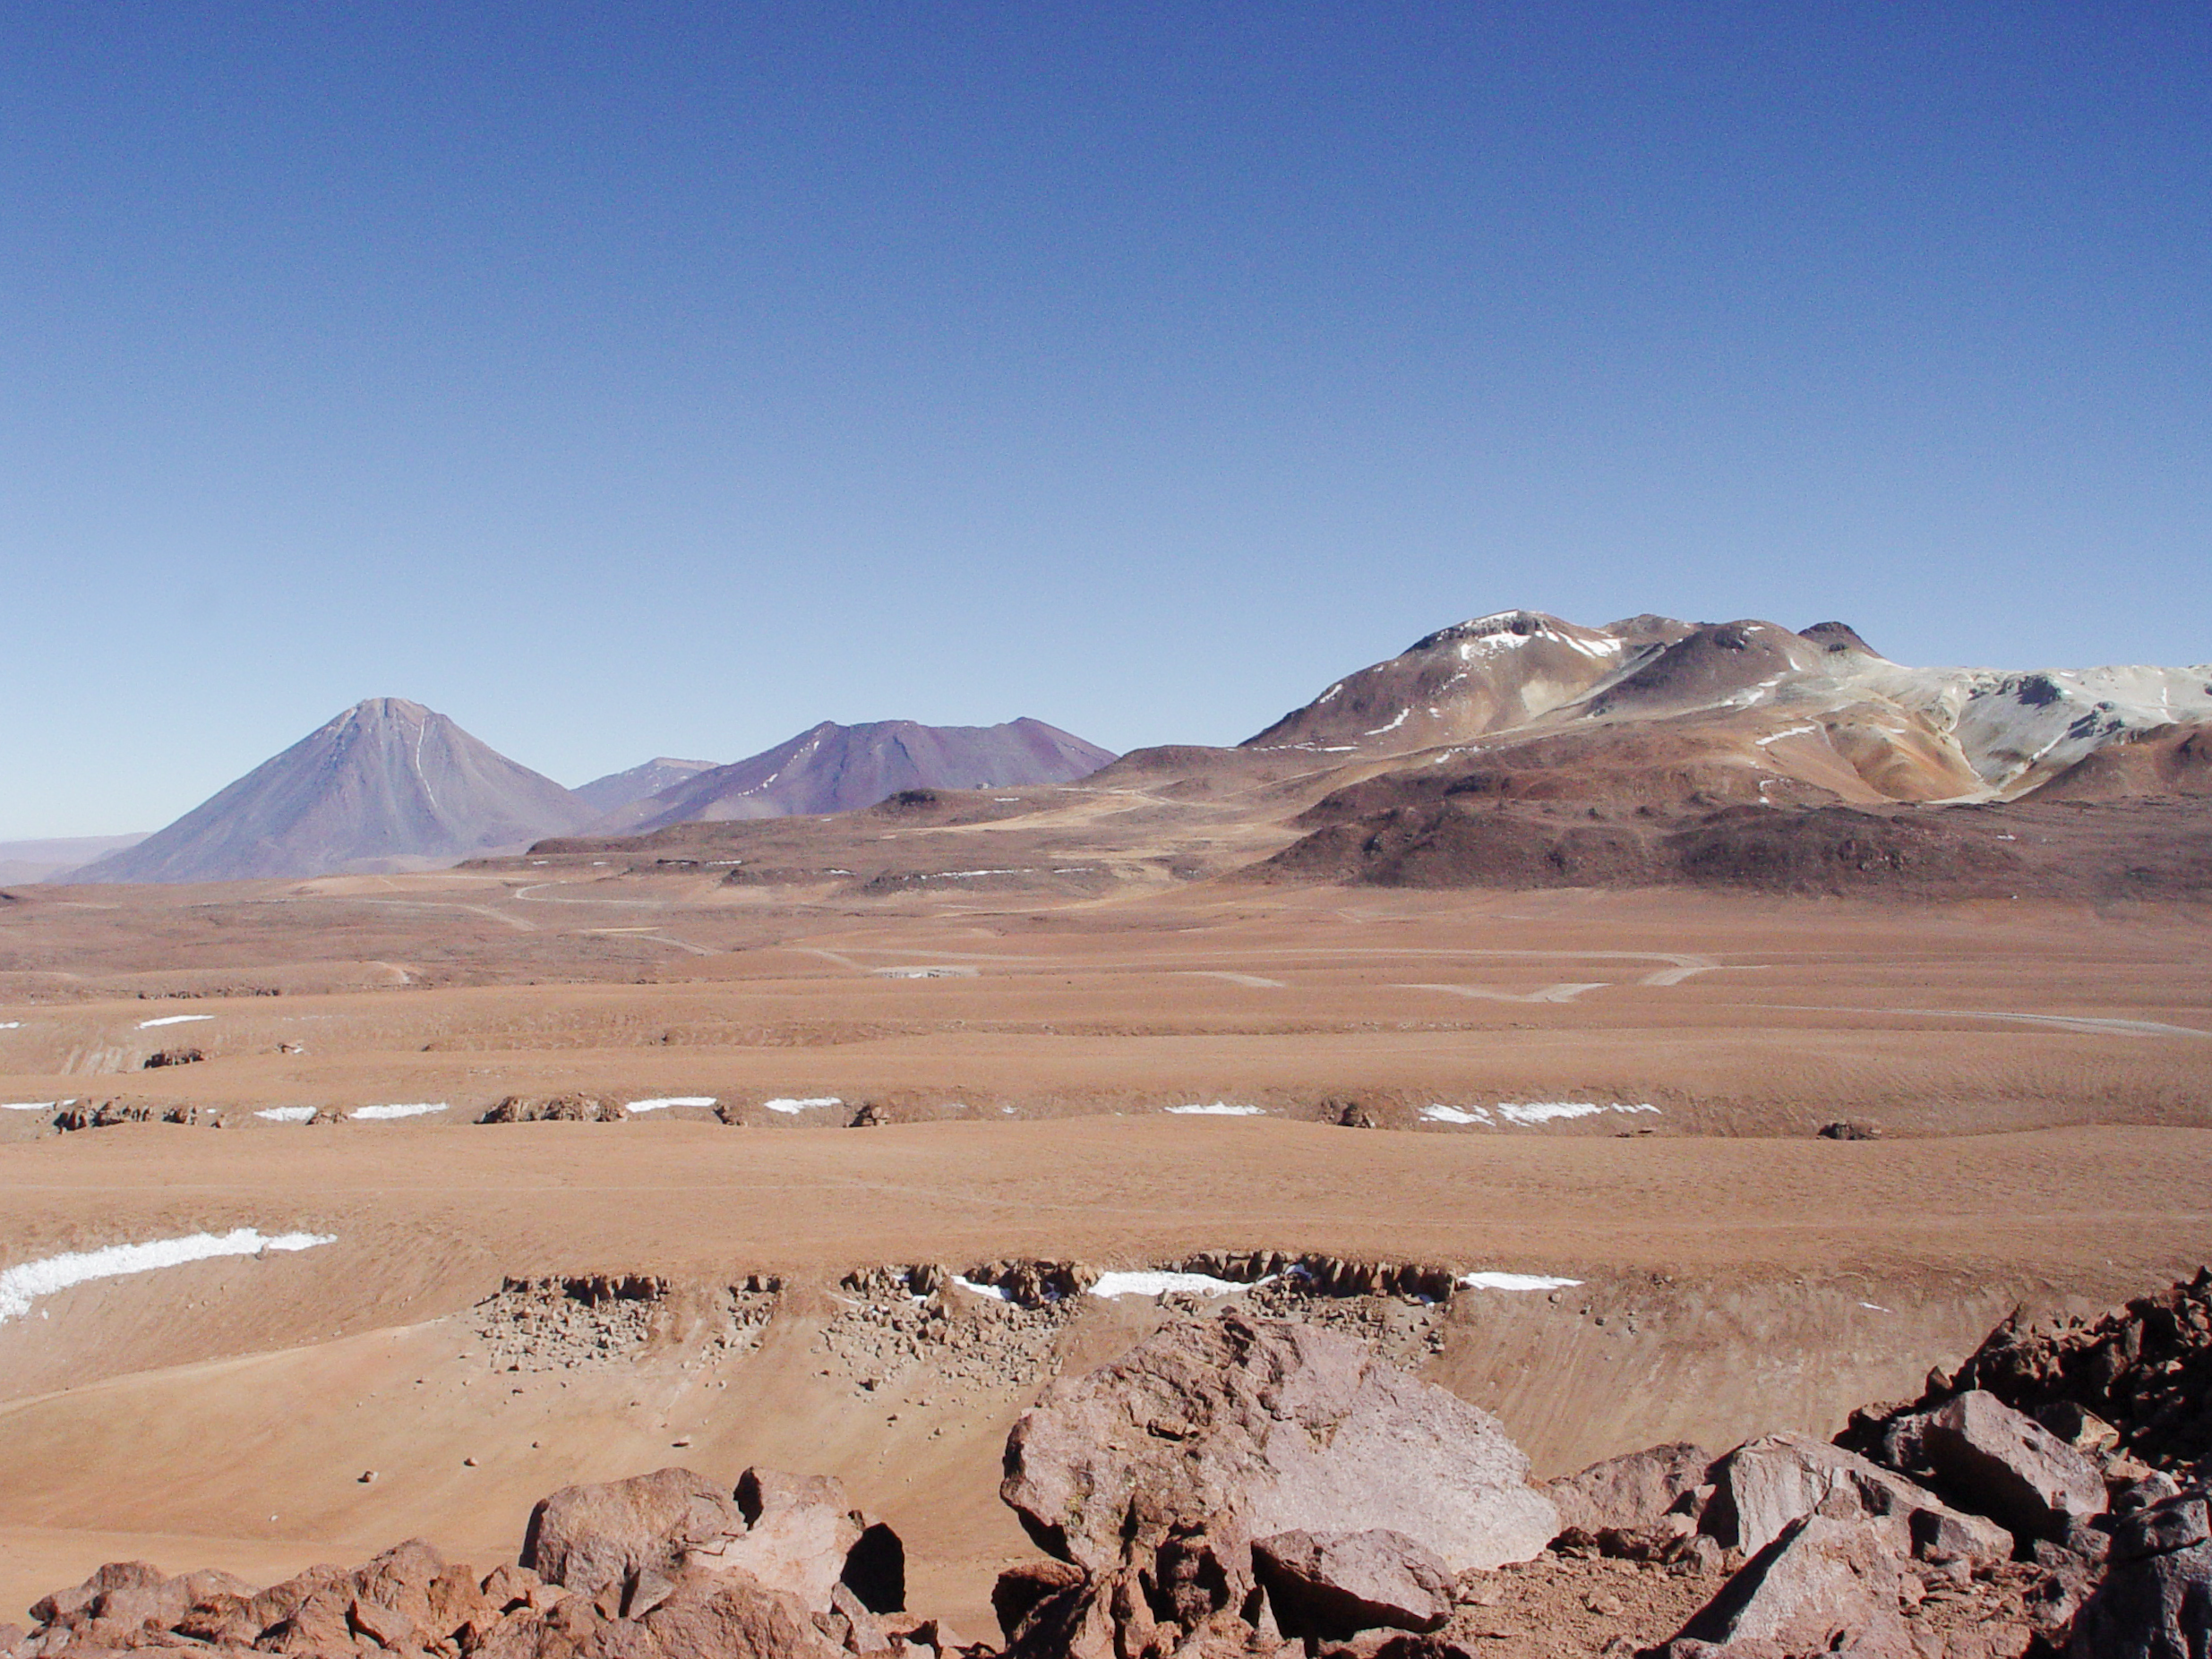

The ALMA construction site on Chajnantor

A view across the plains of Chajnantor with the ALMA construction site at the centre.

Credit: ESO